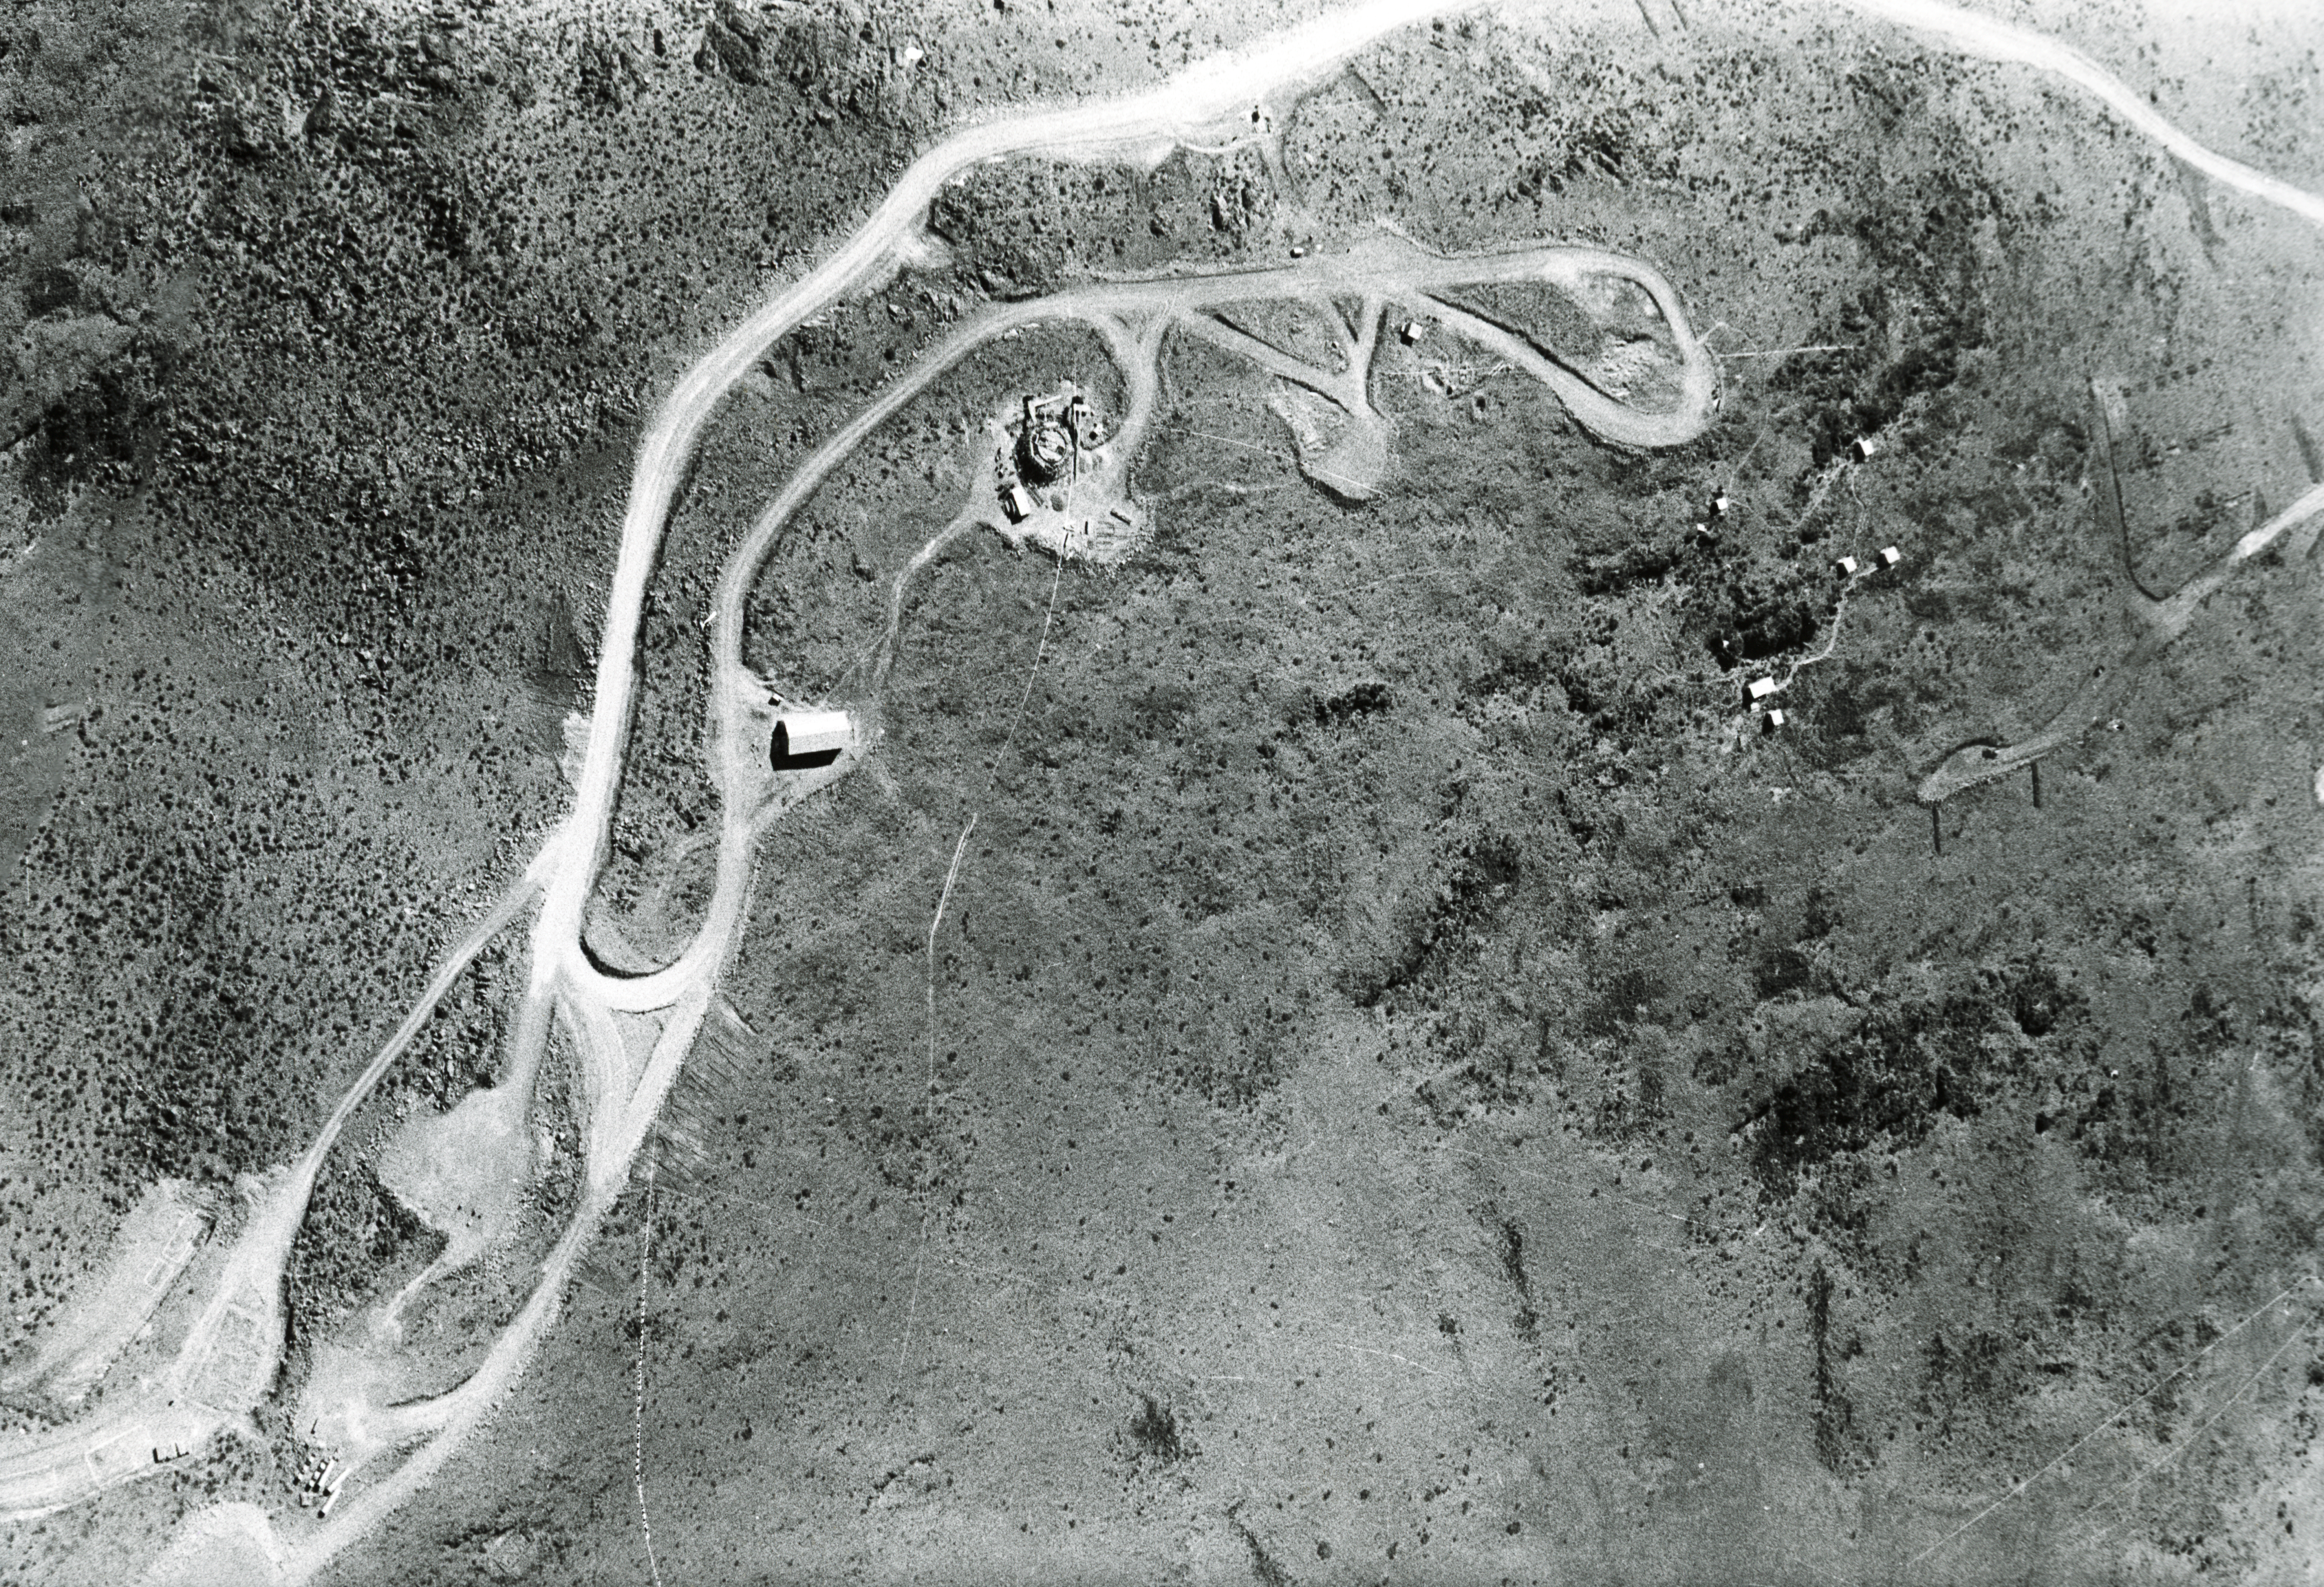

Middle of the mountain

Aerial view of the La Silla Observatory, 1966. View of the middle section of the mountain.

Credit: ESO/R. Holder